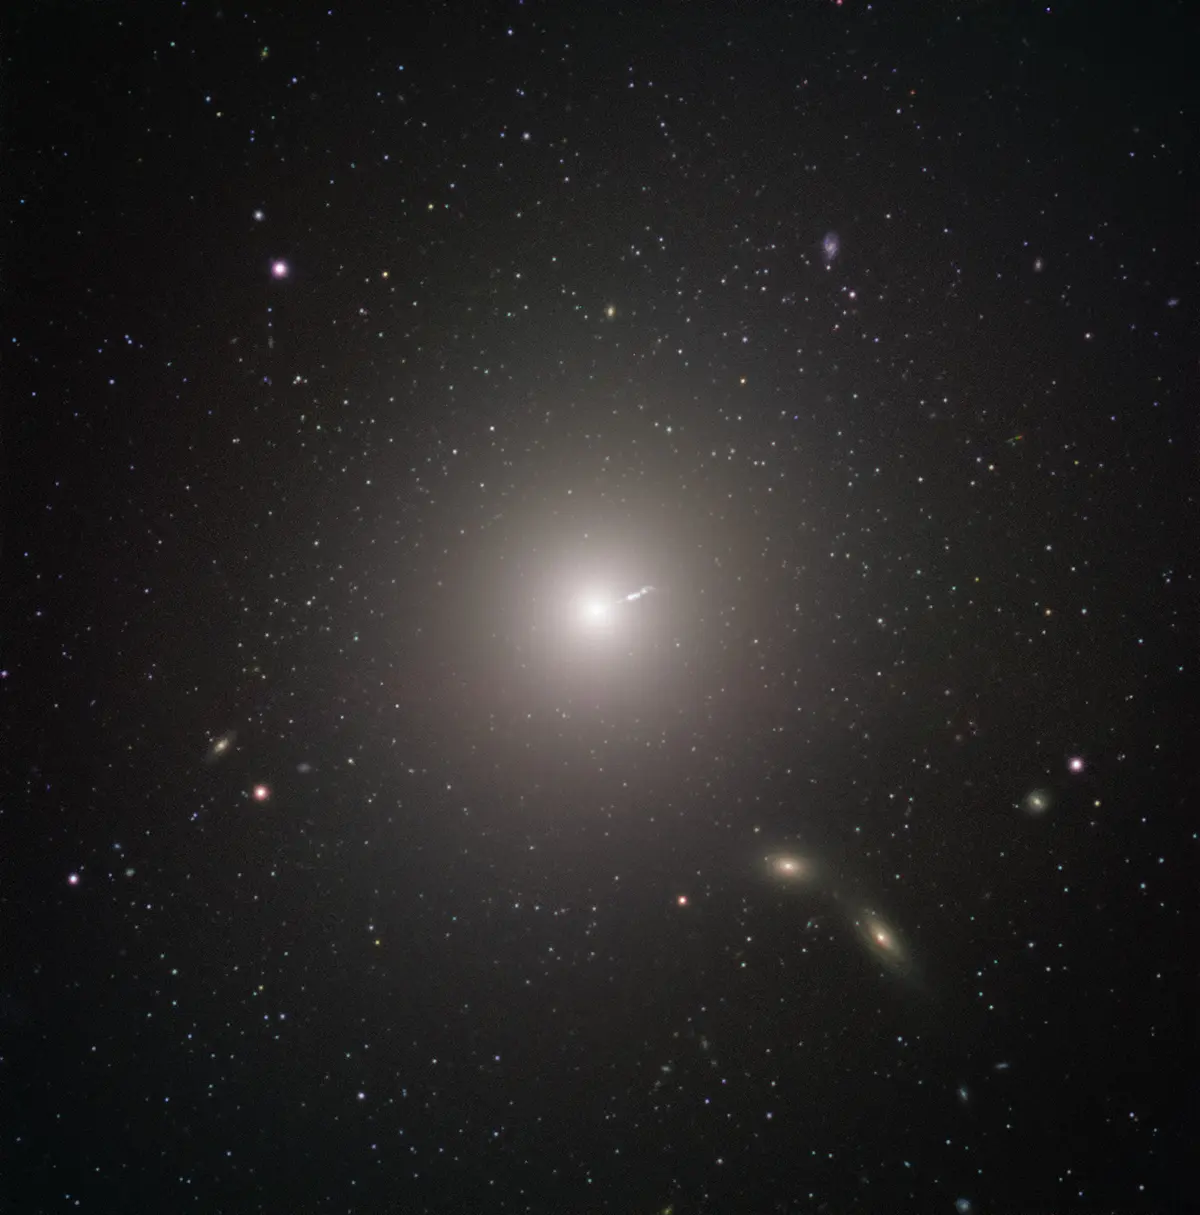

Messier 87

Messier 87 (M87) is an enormous elliptical galaxy located about 55 million light years from Earth, visible in the constellation Virgo. It was discovered by Charles Messier in 1781, but not identified as a galaxy until 20th Century. At double the mass of our own galaxy, the Milky Way, and containing as many as ten times more stars, it is amongst the largest galaxies in the local universe. Besides its raw size, M87 has some very unique characteristics. For example, it contains an unusually high number of globular clusters: while our Milky Way contains under 200, M87 has about 12,000, which some scientists theorize it collected from its smaller neighbors.
Just as with all other large galaxies, M87 has a supermassive black hole at its center. The mass of the black hole at the center of a galaxy is related to the mass of the galaxy overall, so it shouldn’t be surprising that M87’s black hole is one of the most massive known. The black hole also may explain one of the galaxy’s most energetic features: a relativistic jet of matter being ejected at nearly the speed of light.
The black hole was the object of paradigm-shifting observations by the Event Horizon Telescope. The EHT chose the object as the target of its observations for two reasons. While the EHT’s resolution is incredible, even it has its limits. As more massive black holes are also larger in diameter, M87's central black hole presented an unusually large target—meaning that it could be imaged more easily than smaller black holes closer by. The other reason for choosing it, however, was decidedly more Earthly. M87 appears fairly close to the celestial equator when viewed from our planet, making it visible in most of the Northern and Southern Hemispheres. This maximized the number of telescopes in the EHT that could observe it, increasing the resolution of the final image.
This image was captured by FORS2 on ESO’s Very Large Telescope as part of the Cosmic Gems program, an outreach initiative that uses ESO telescopes to produce images of interesting, intriguing or visually attractive objects for the purposes of education and public outreach. The program makes use of telescope time that cannot be used for science observations, and  produces breathtaking images of some of the most striking objects in the night sky. In case the data collected could be useful for future scientific purposes, these observations are saved and made available to astronomers through the ESO Science Archive.

Credit: ESO